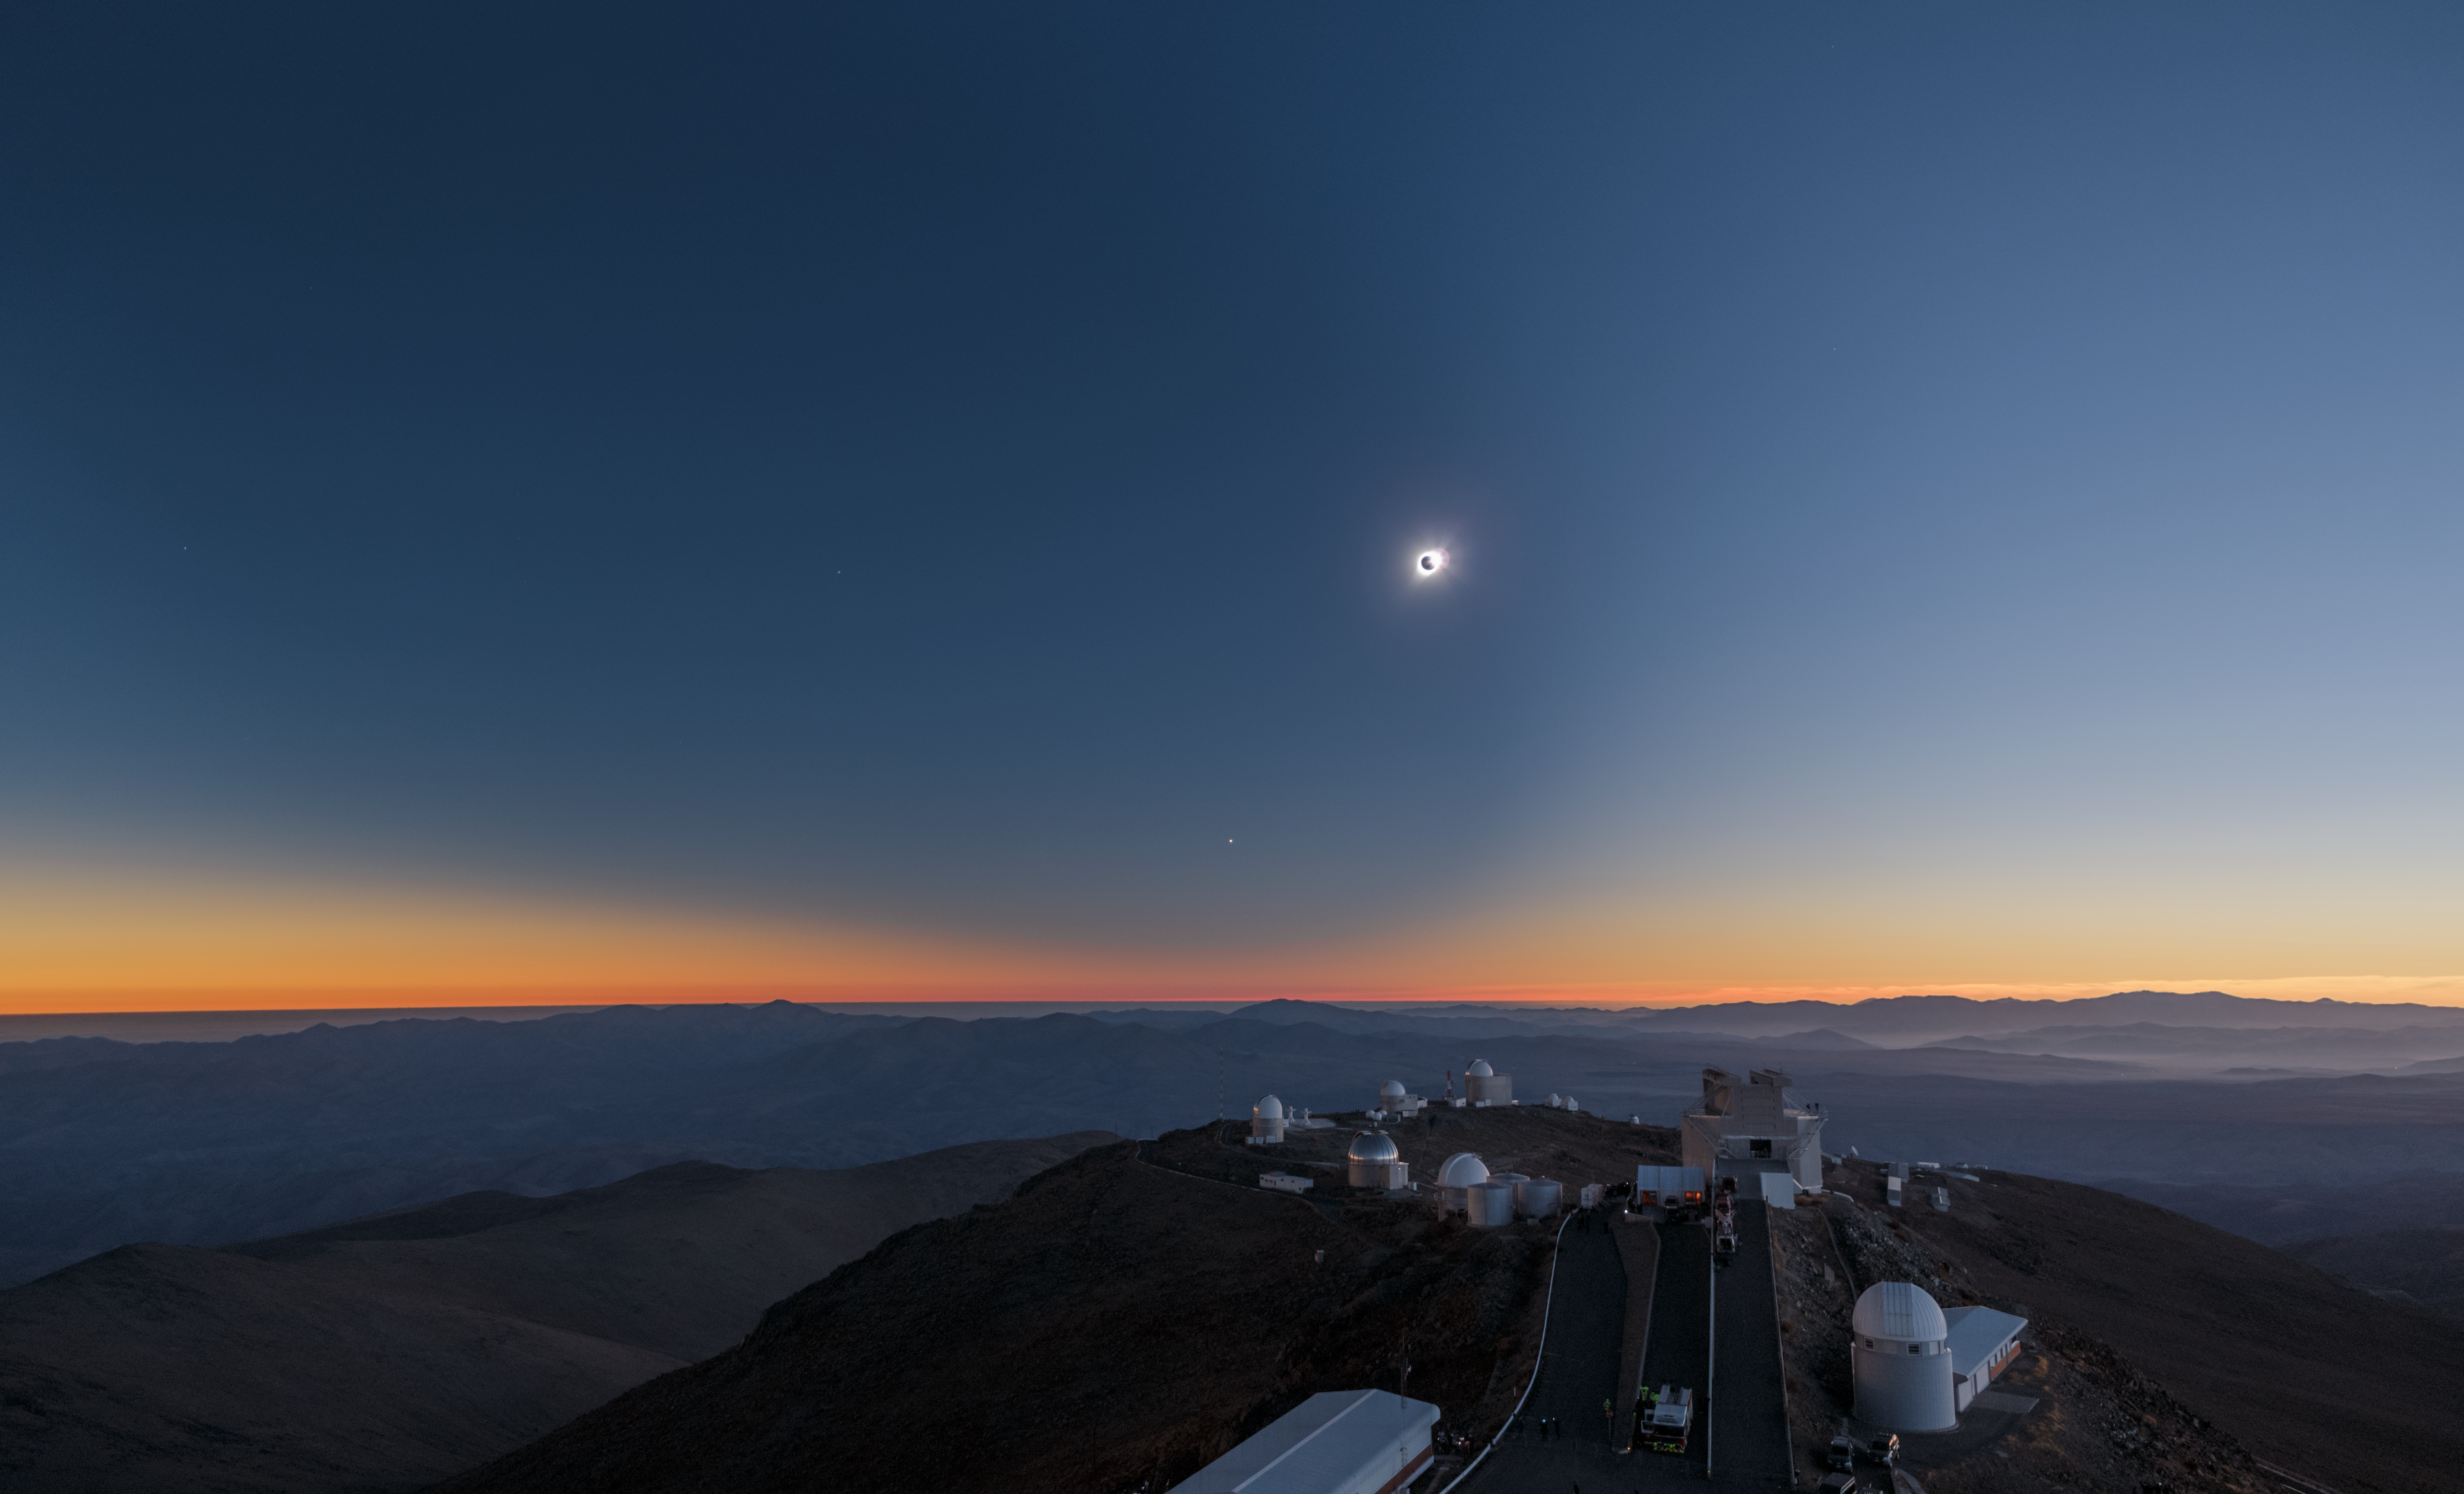

The Sun during totality at La Silla Observatory

On 2 July 2019, a total solar eclipse passed over ESO’s La Silla Observatory in Chile. This image shows the Sun completely covered by the Moon during totality, revealing the solar corona, or the Sun's atmosphere. While totality only lasted about two minutes, the eclipse overall lasted over two hours and was visible across a narrow band of Chile and Argentina. To celebrate this rare event ESO invited 1000 people, including dignitaries, school children, the media, researchers, and the general public, to come to the Observatory to watch the eclipse from this unique location.

Credit: P. Horálek/ESO